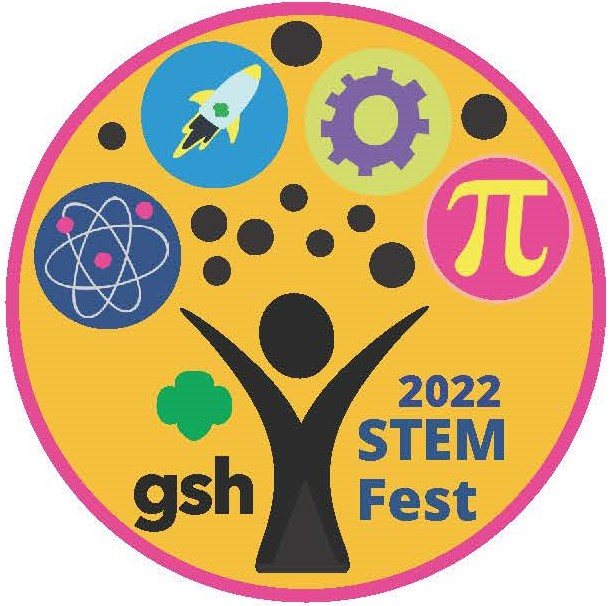

Girls Scouts of Hawaiʻi STEM Fest 2022

Credit: NOIRLab